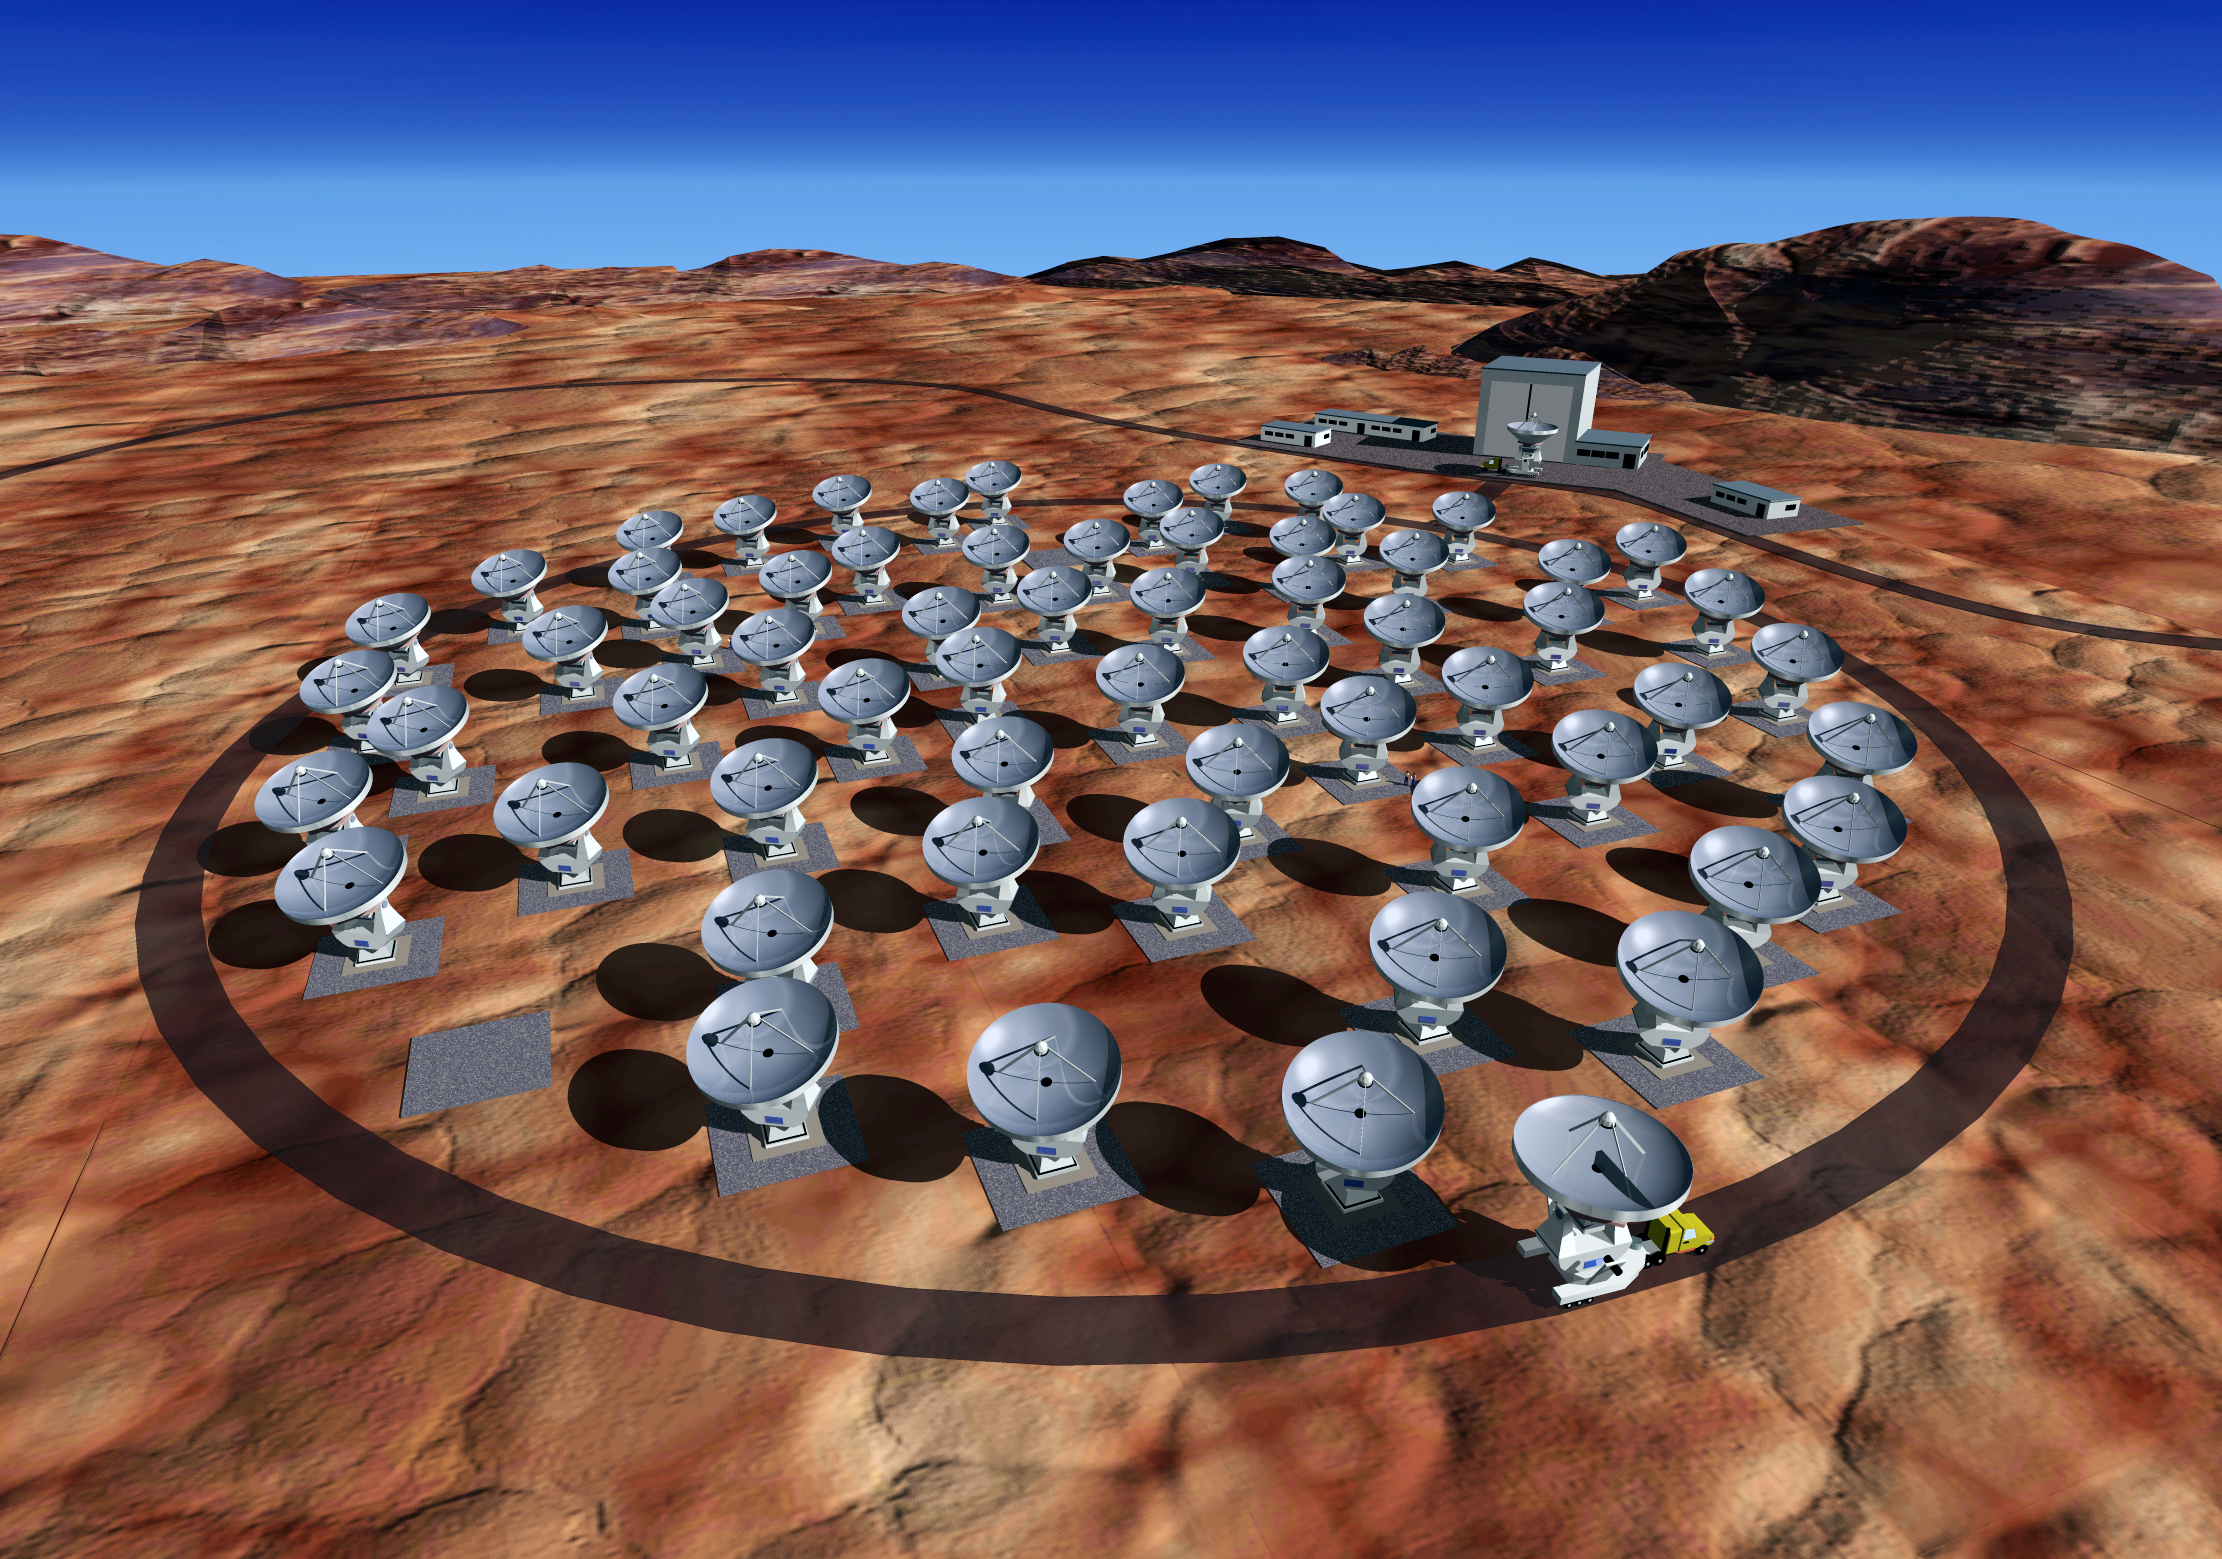

ALMA at Chajnantor

Artist's view of the Atacama Large Millimeter Array (ALMA), with the array arranged in a compact configuration at the high-altitude Chajnantor site.

Credit: ESO